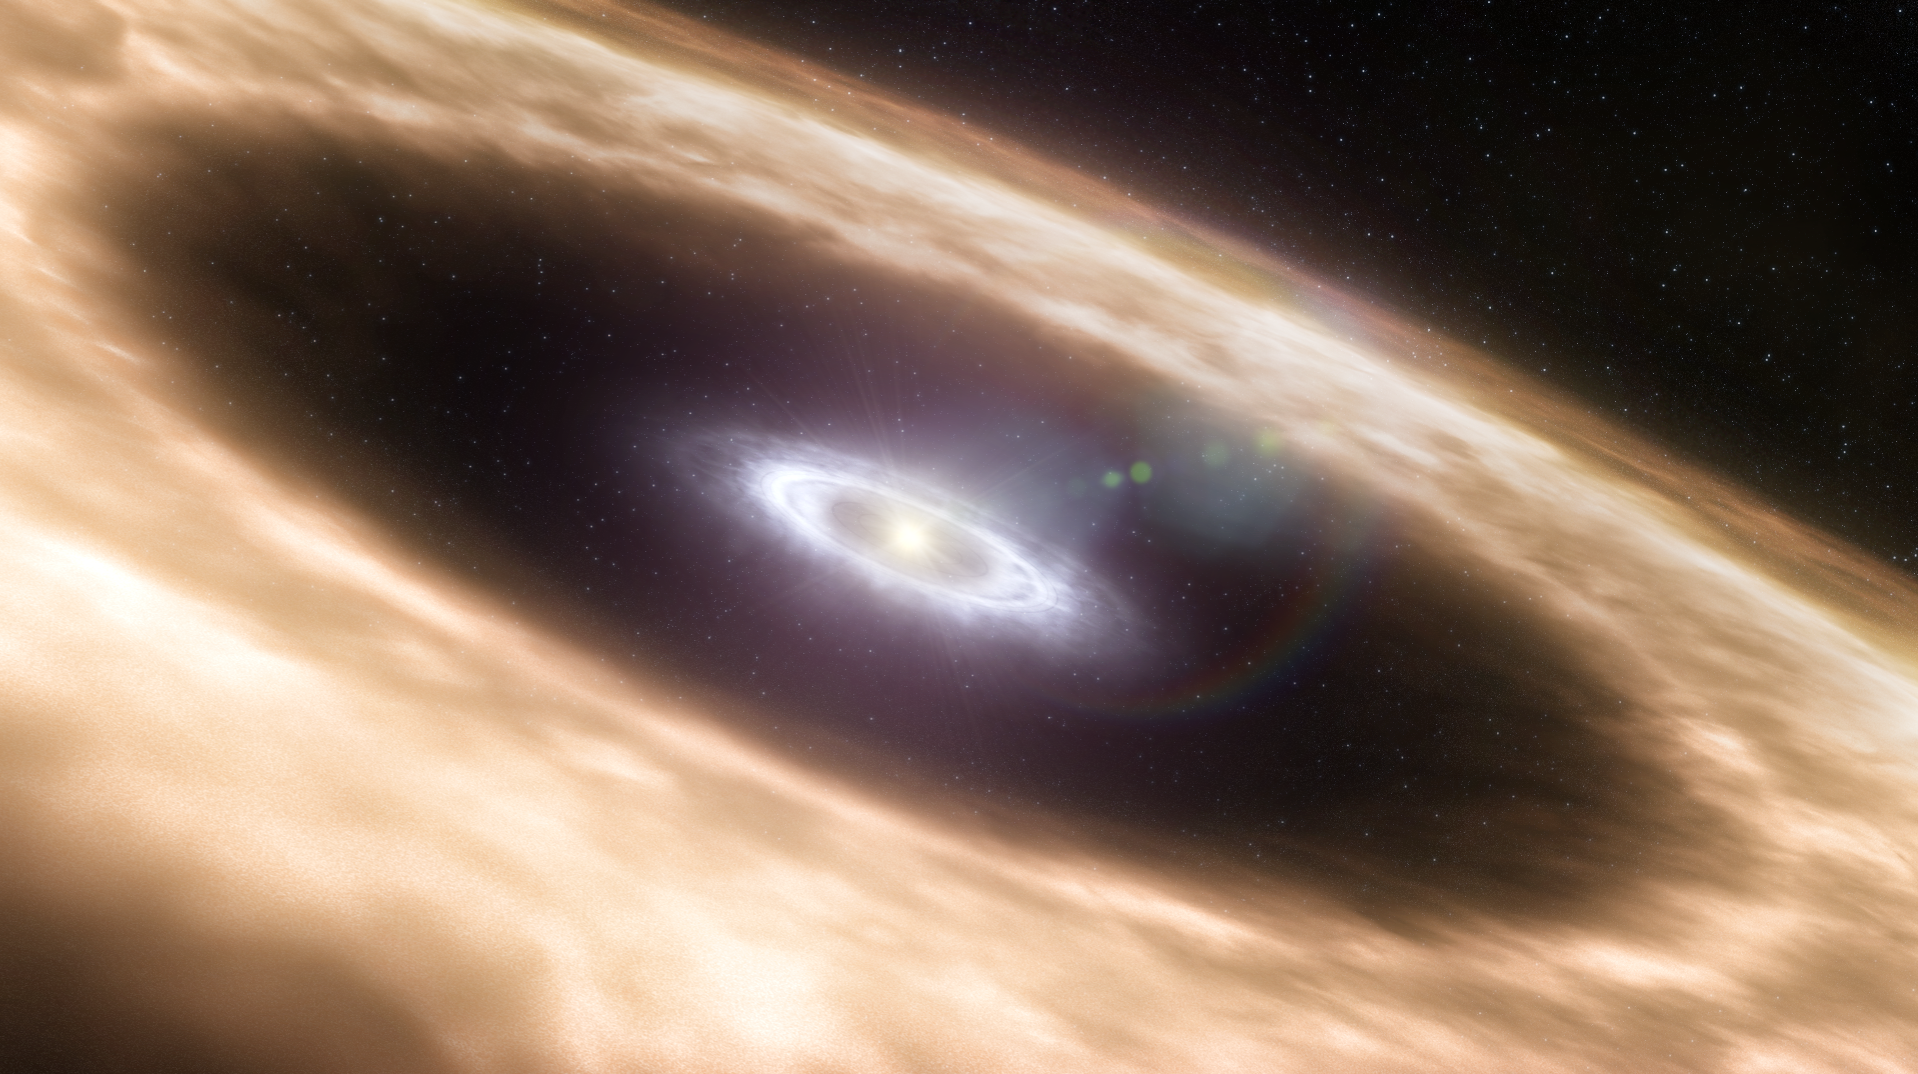

Planet-forming disc (artist's impression)

Astronomers have been able to study planet-forming discs around young Sun-like stars in unsurpassed detail, using ESO's Very Large Telescope. The studied discs were known to have gaps in the dusty discs (represented by the brownish colour in the image) but the astronomers found that gas is still present inside these gaps (represented by the white colour in the image). This can either mean that the dust has clumped together to form planetary embryos, or that a planet has already formed and is in the process of clearing the gas in the disc.

Credit: ESO